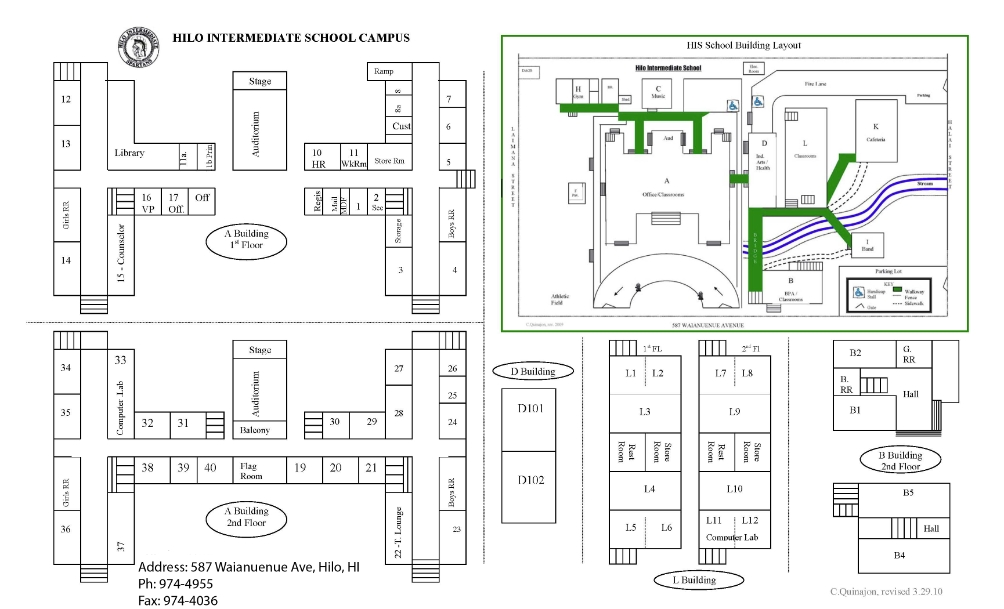

Hilo Intermediate School Map

Credit: NOIRLab